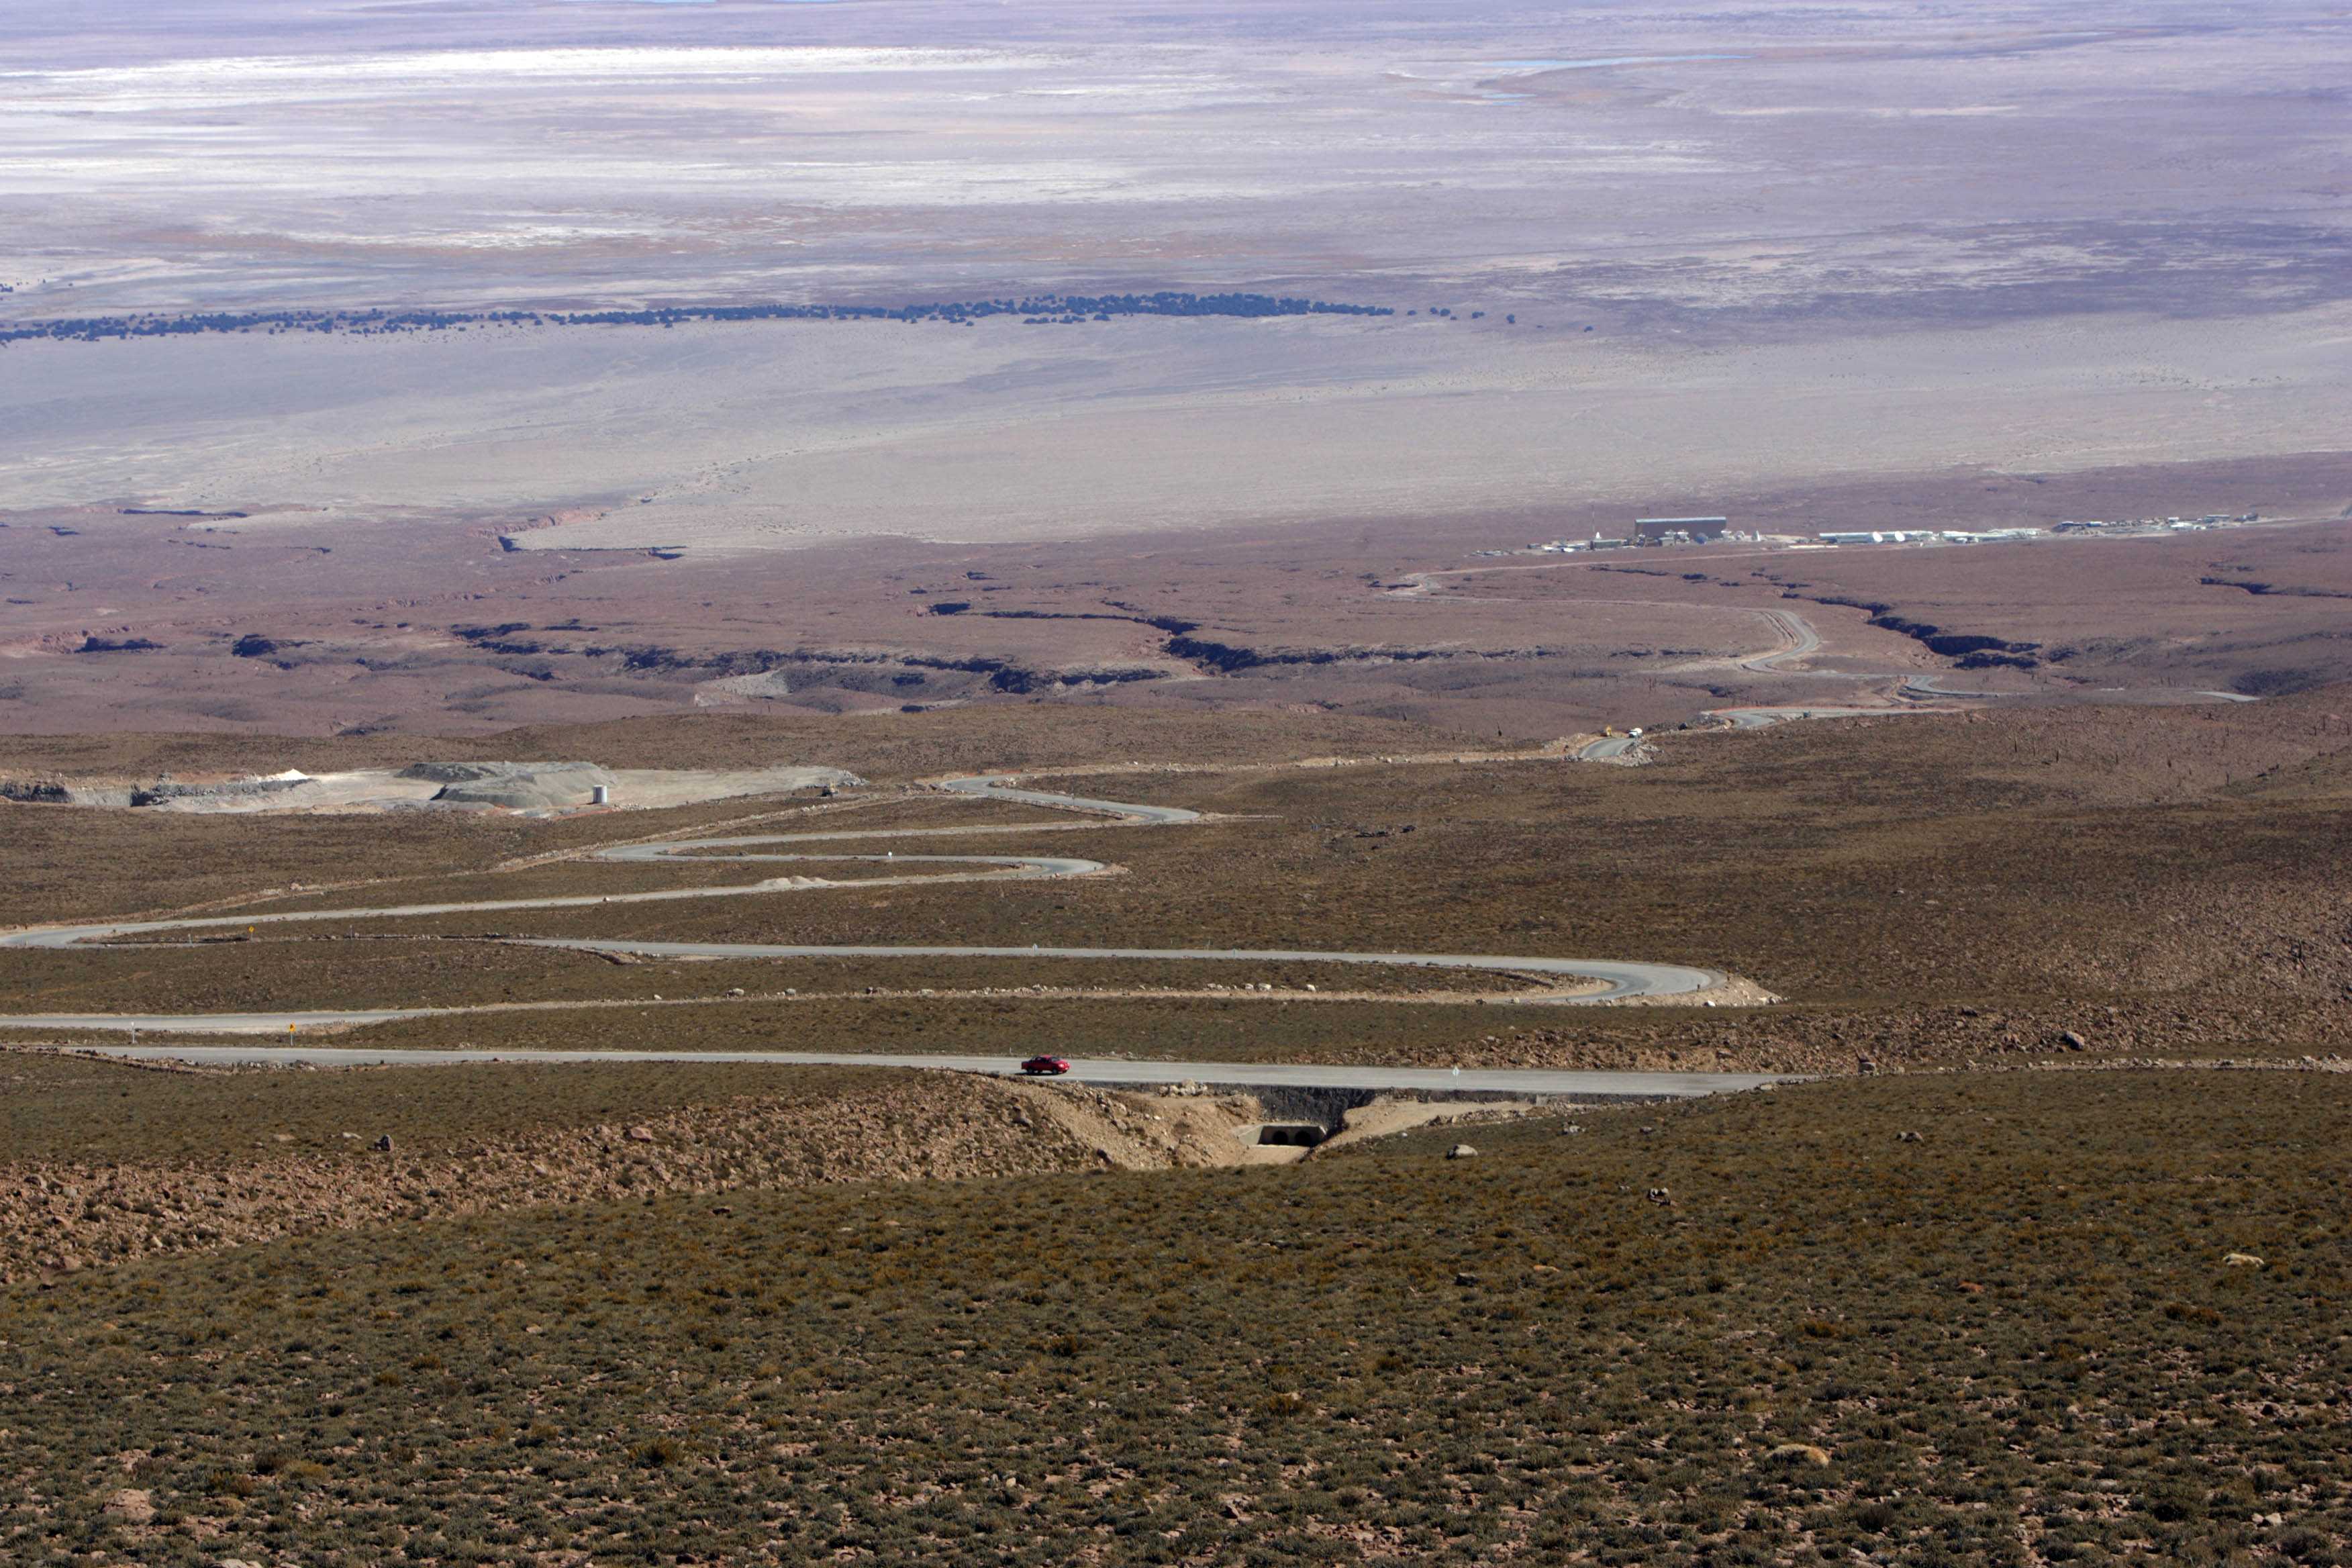

The road that connects the OSF to Chajnantor.

The road that connects the OSF to Chajnantor.

Credit: ALMA (ESO/NAOJ/NRAO)